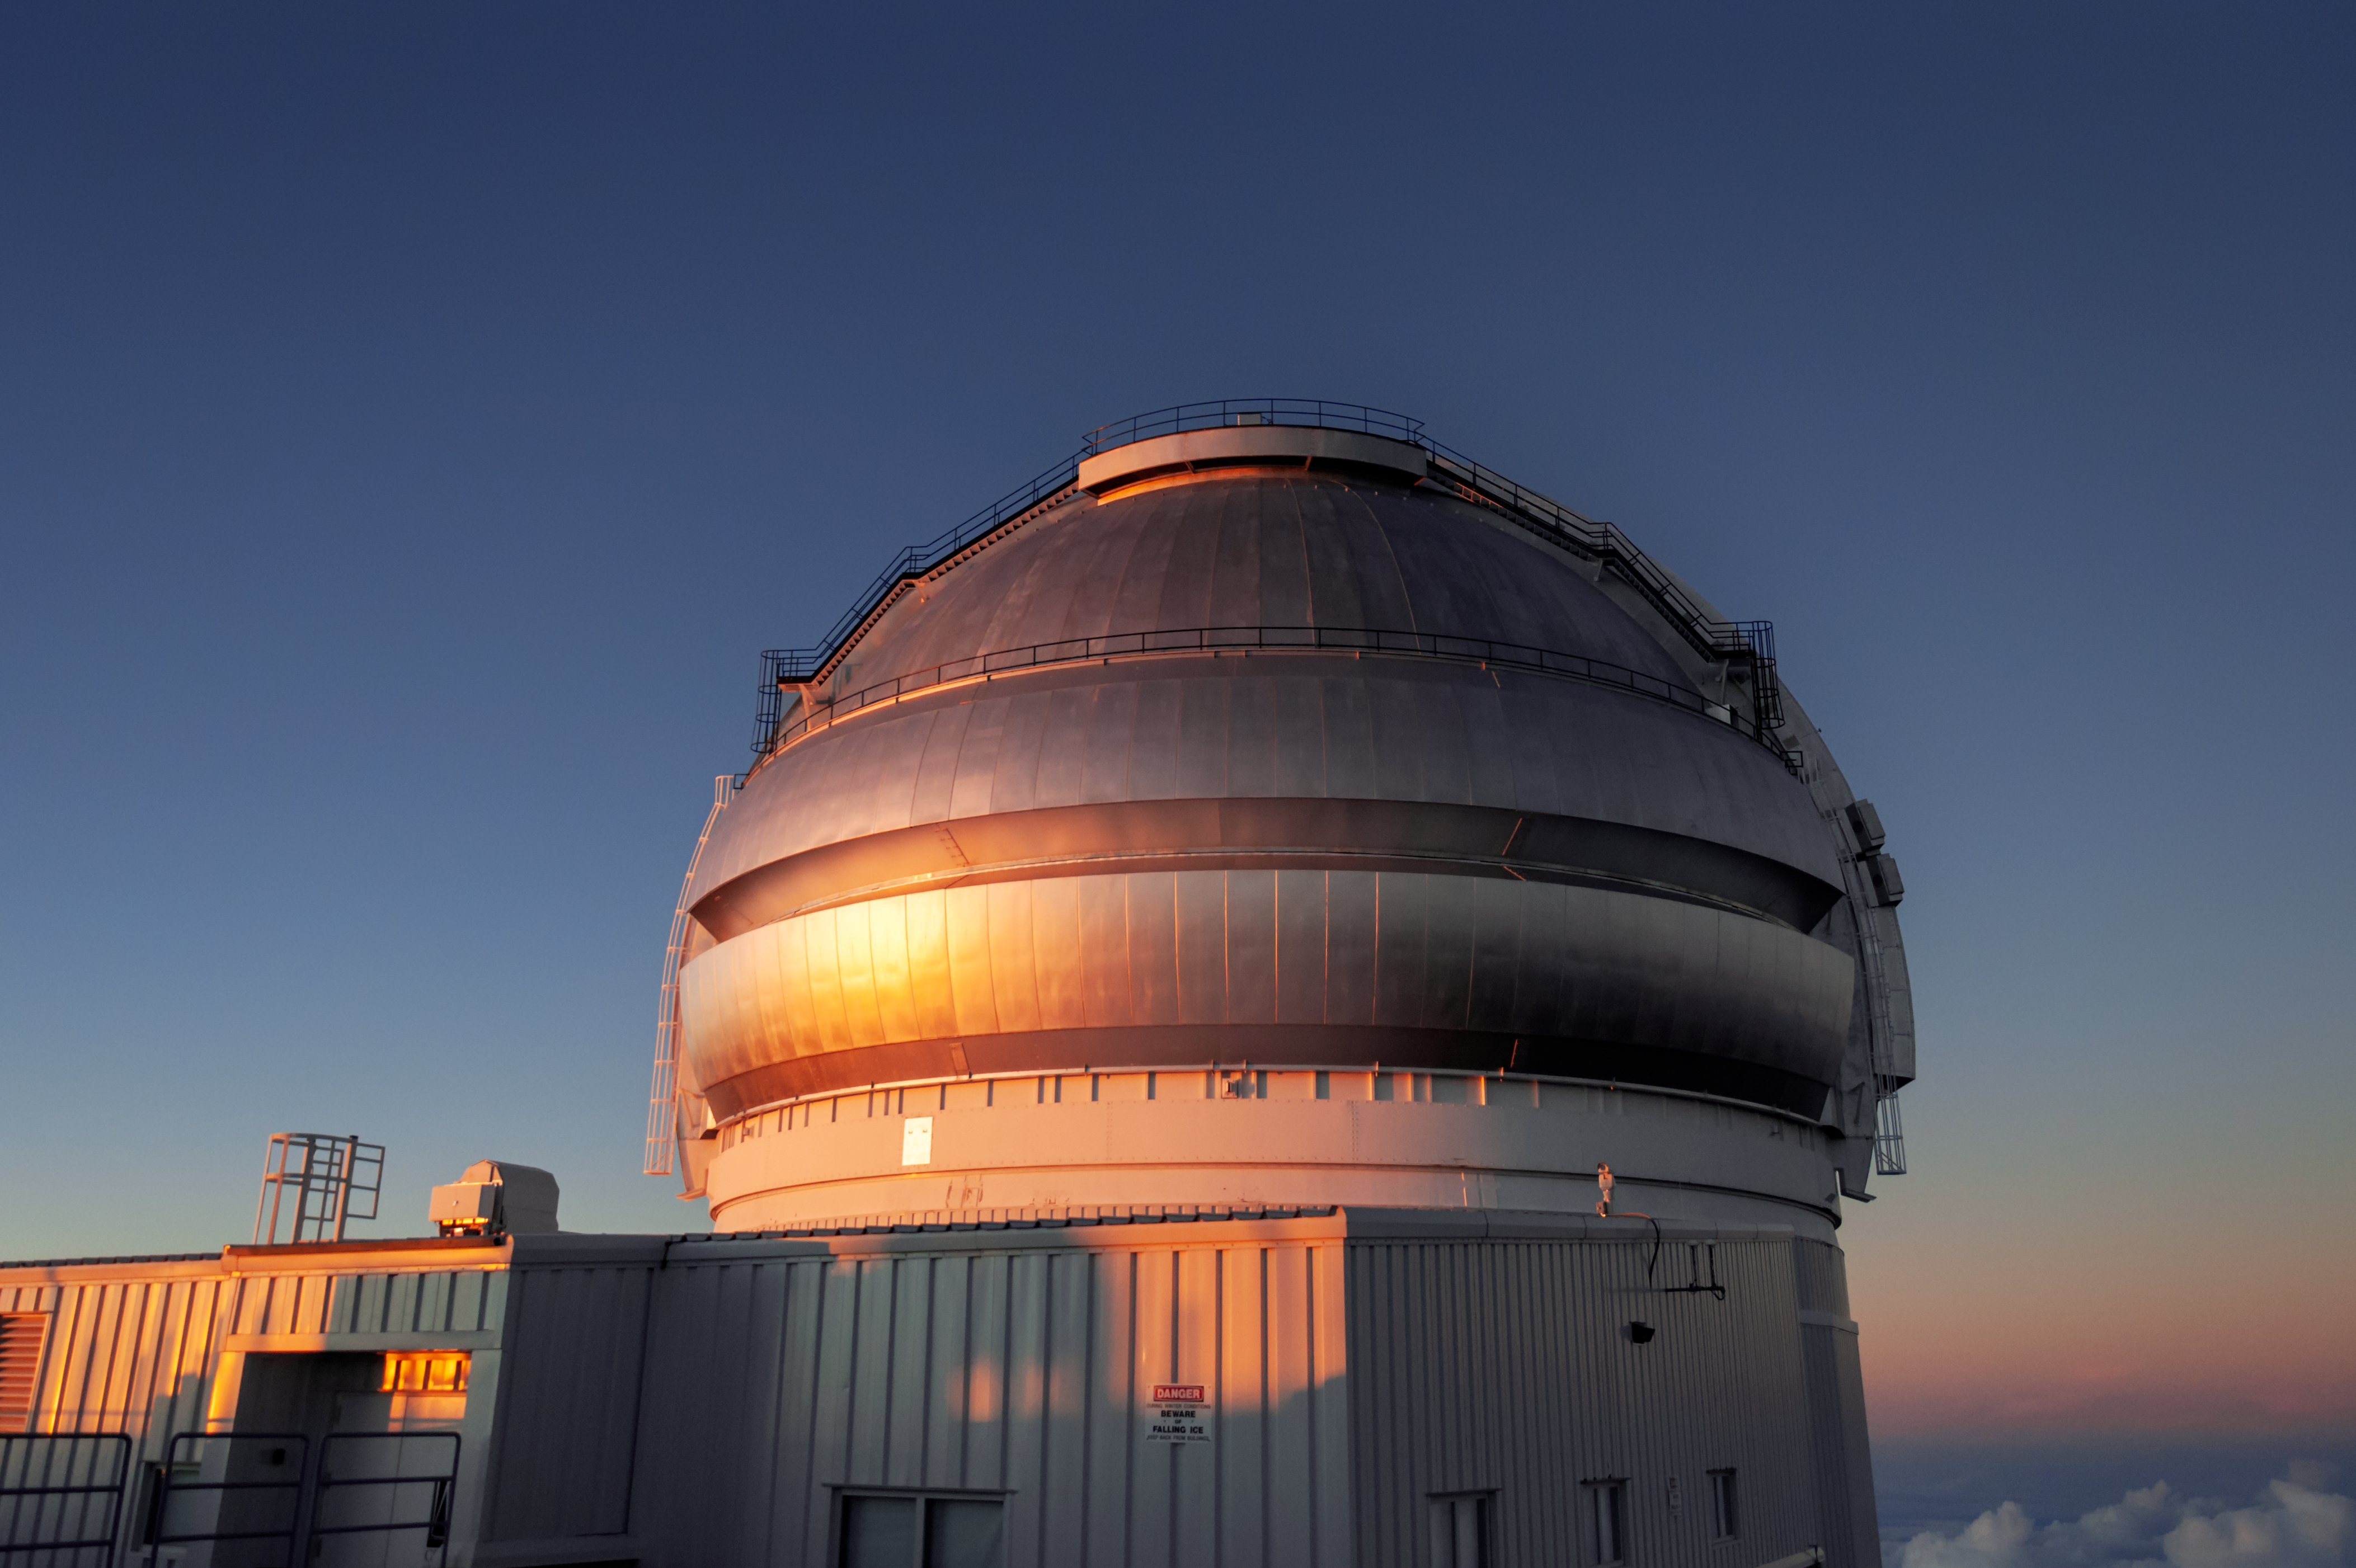

Gemini North at Sunset

The Gemini North 8-meter telescope, part of the International Gemini Observatory, is shown here at sunset.

Credit: international Gemini Observatory/NOIRLab/NSF/AURA/J.Pollard